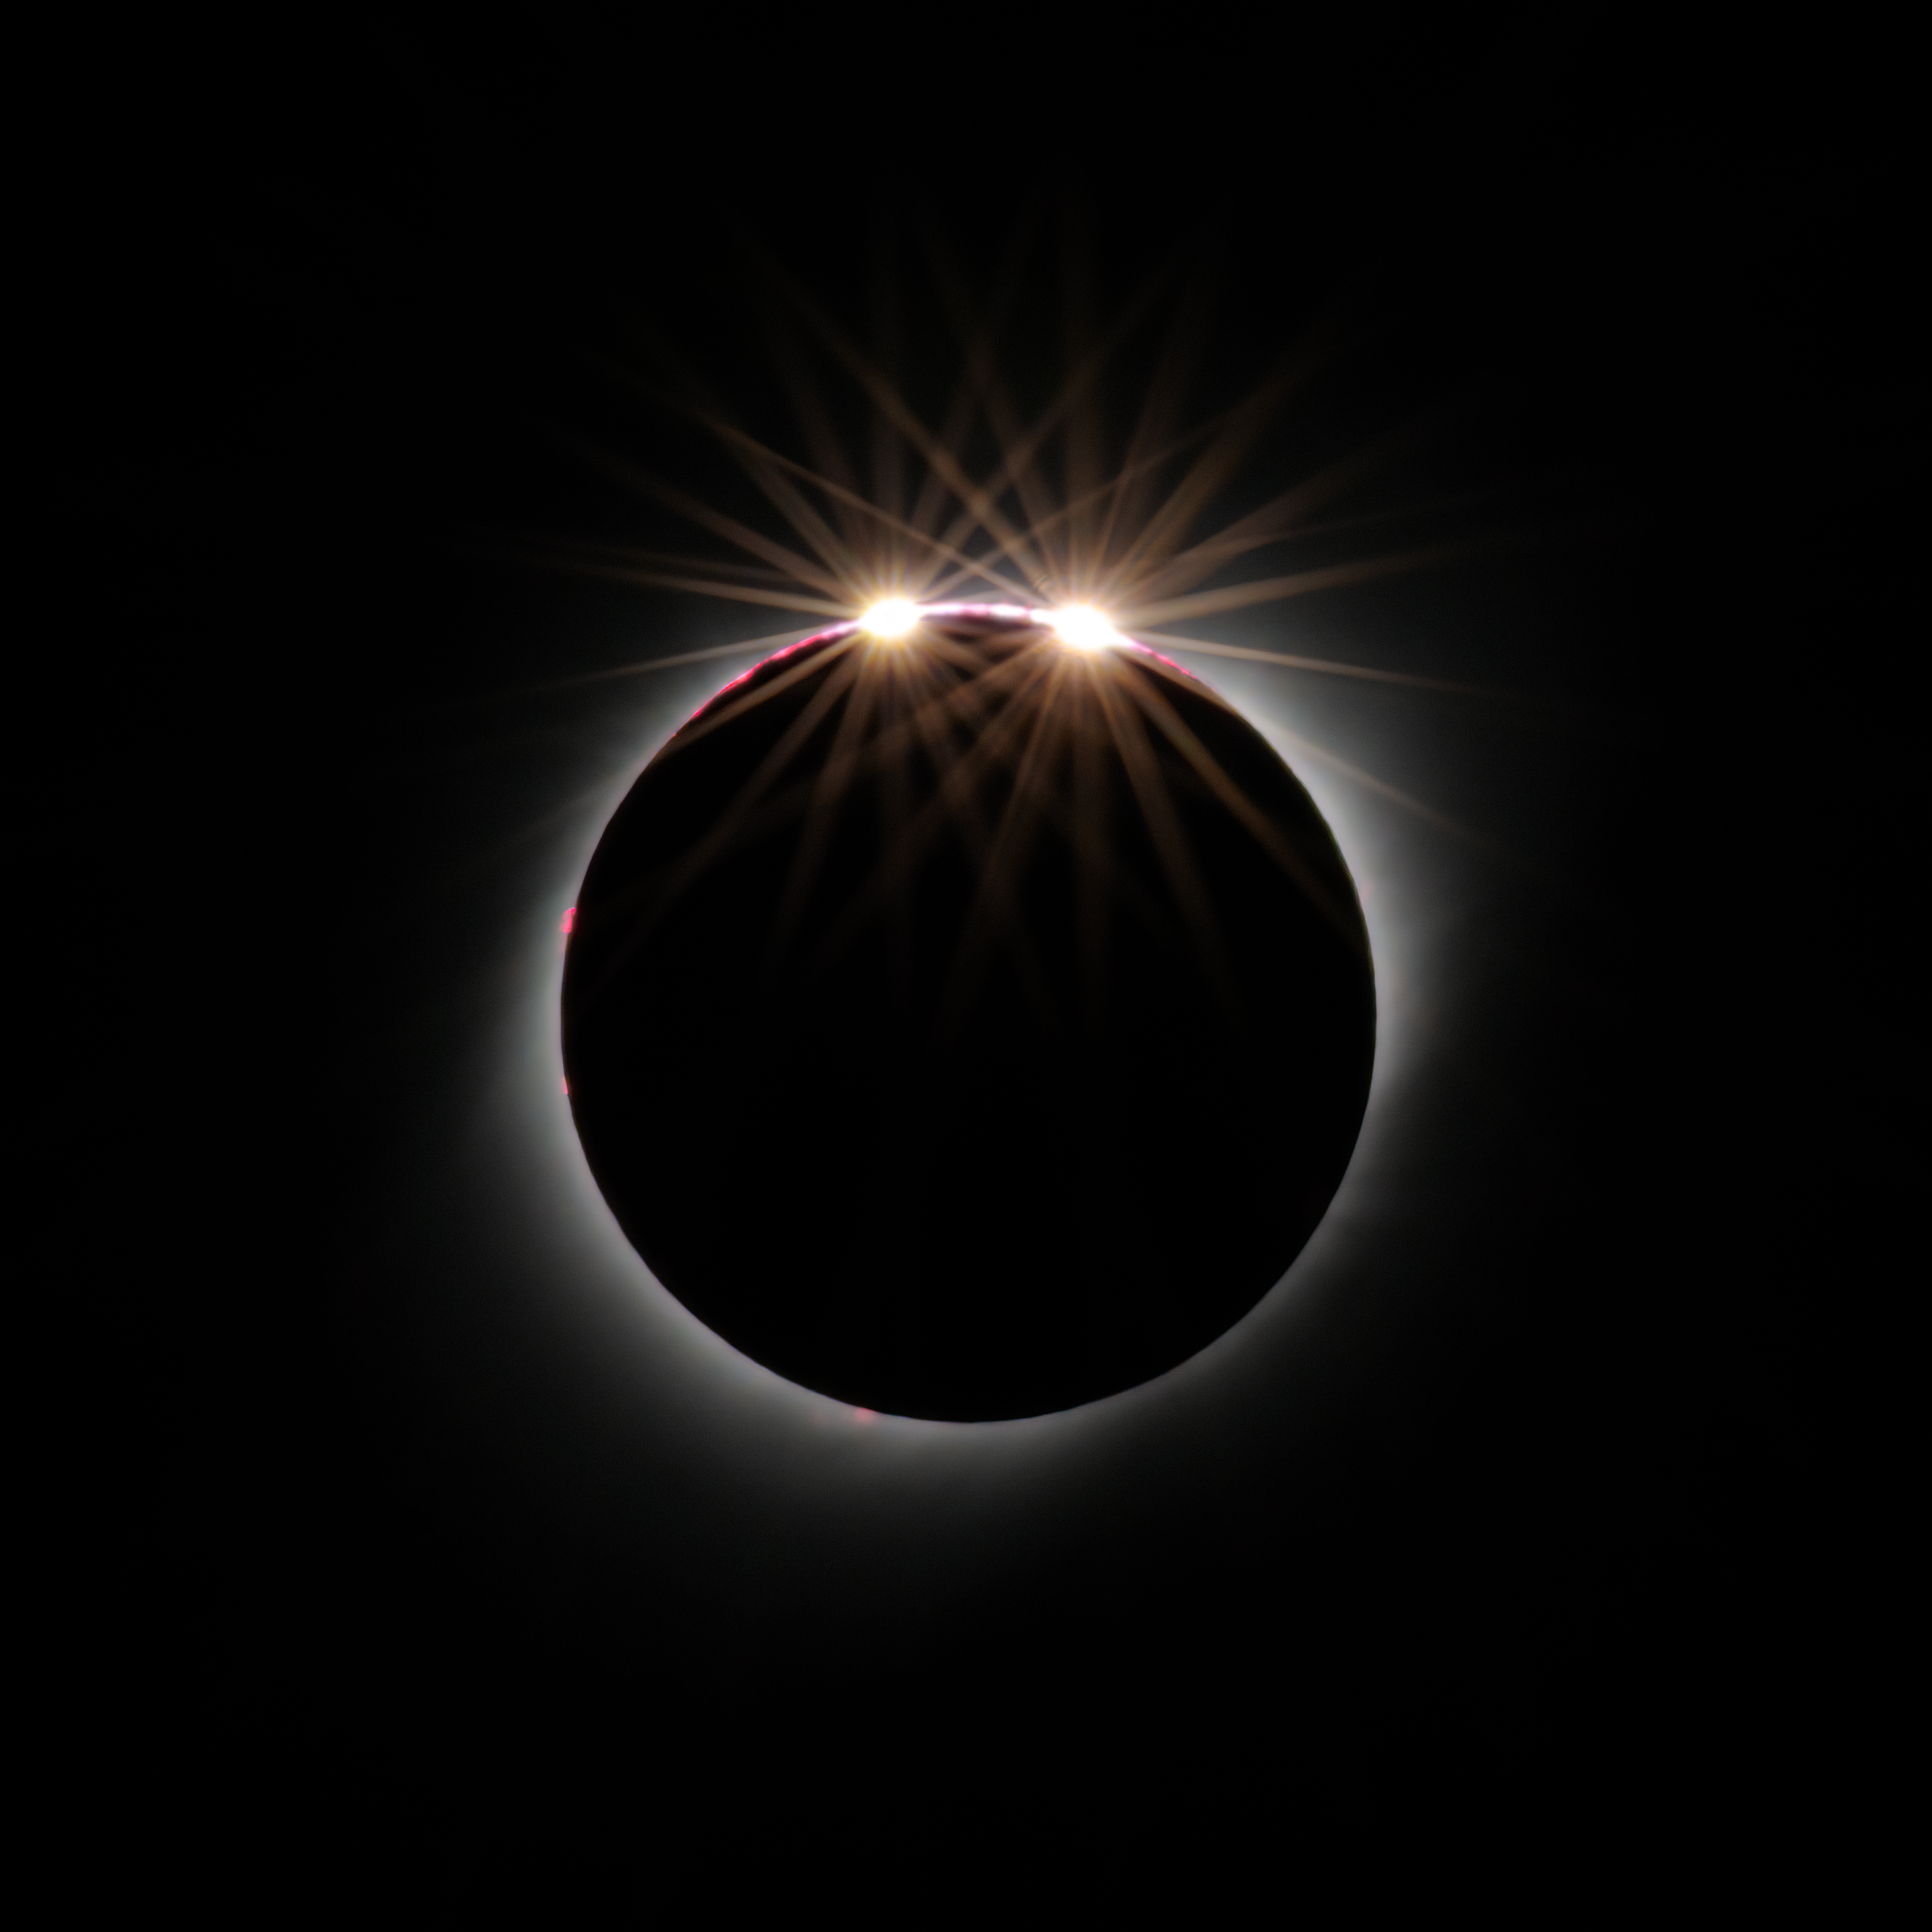

Baily's beads 2 July 2019 from CTIO

Baily's beads seen 2 July 2019 from CTIO. The effect is also called the diamond ring and is a feature of total and annular solar eclipses. As the Moon covers the Sun during a solar eclipse, the rugged topography of the lunar limb allows beads of sunlight to shine through in some places while not in others.

Credit: CTIO/NOIRLab/NSF/AURA/D. Munizaga